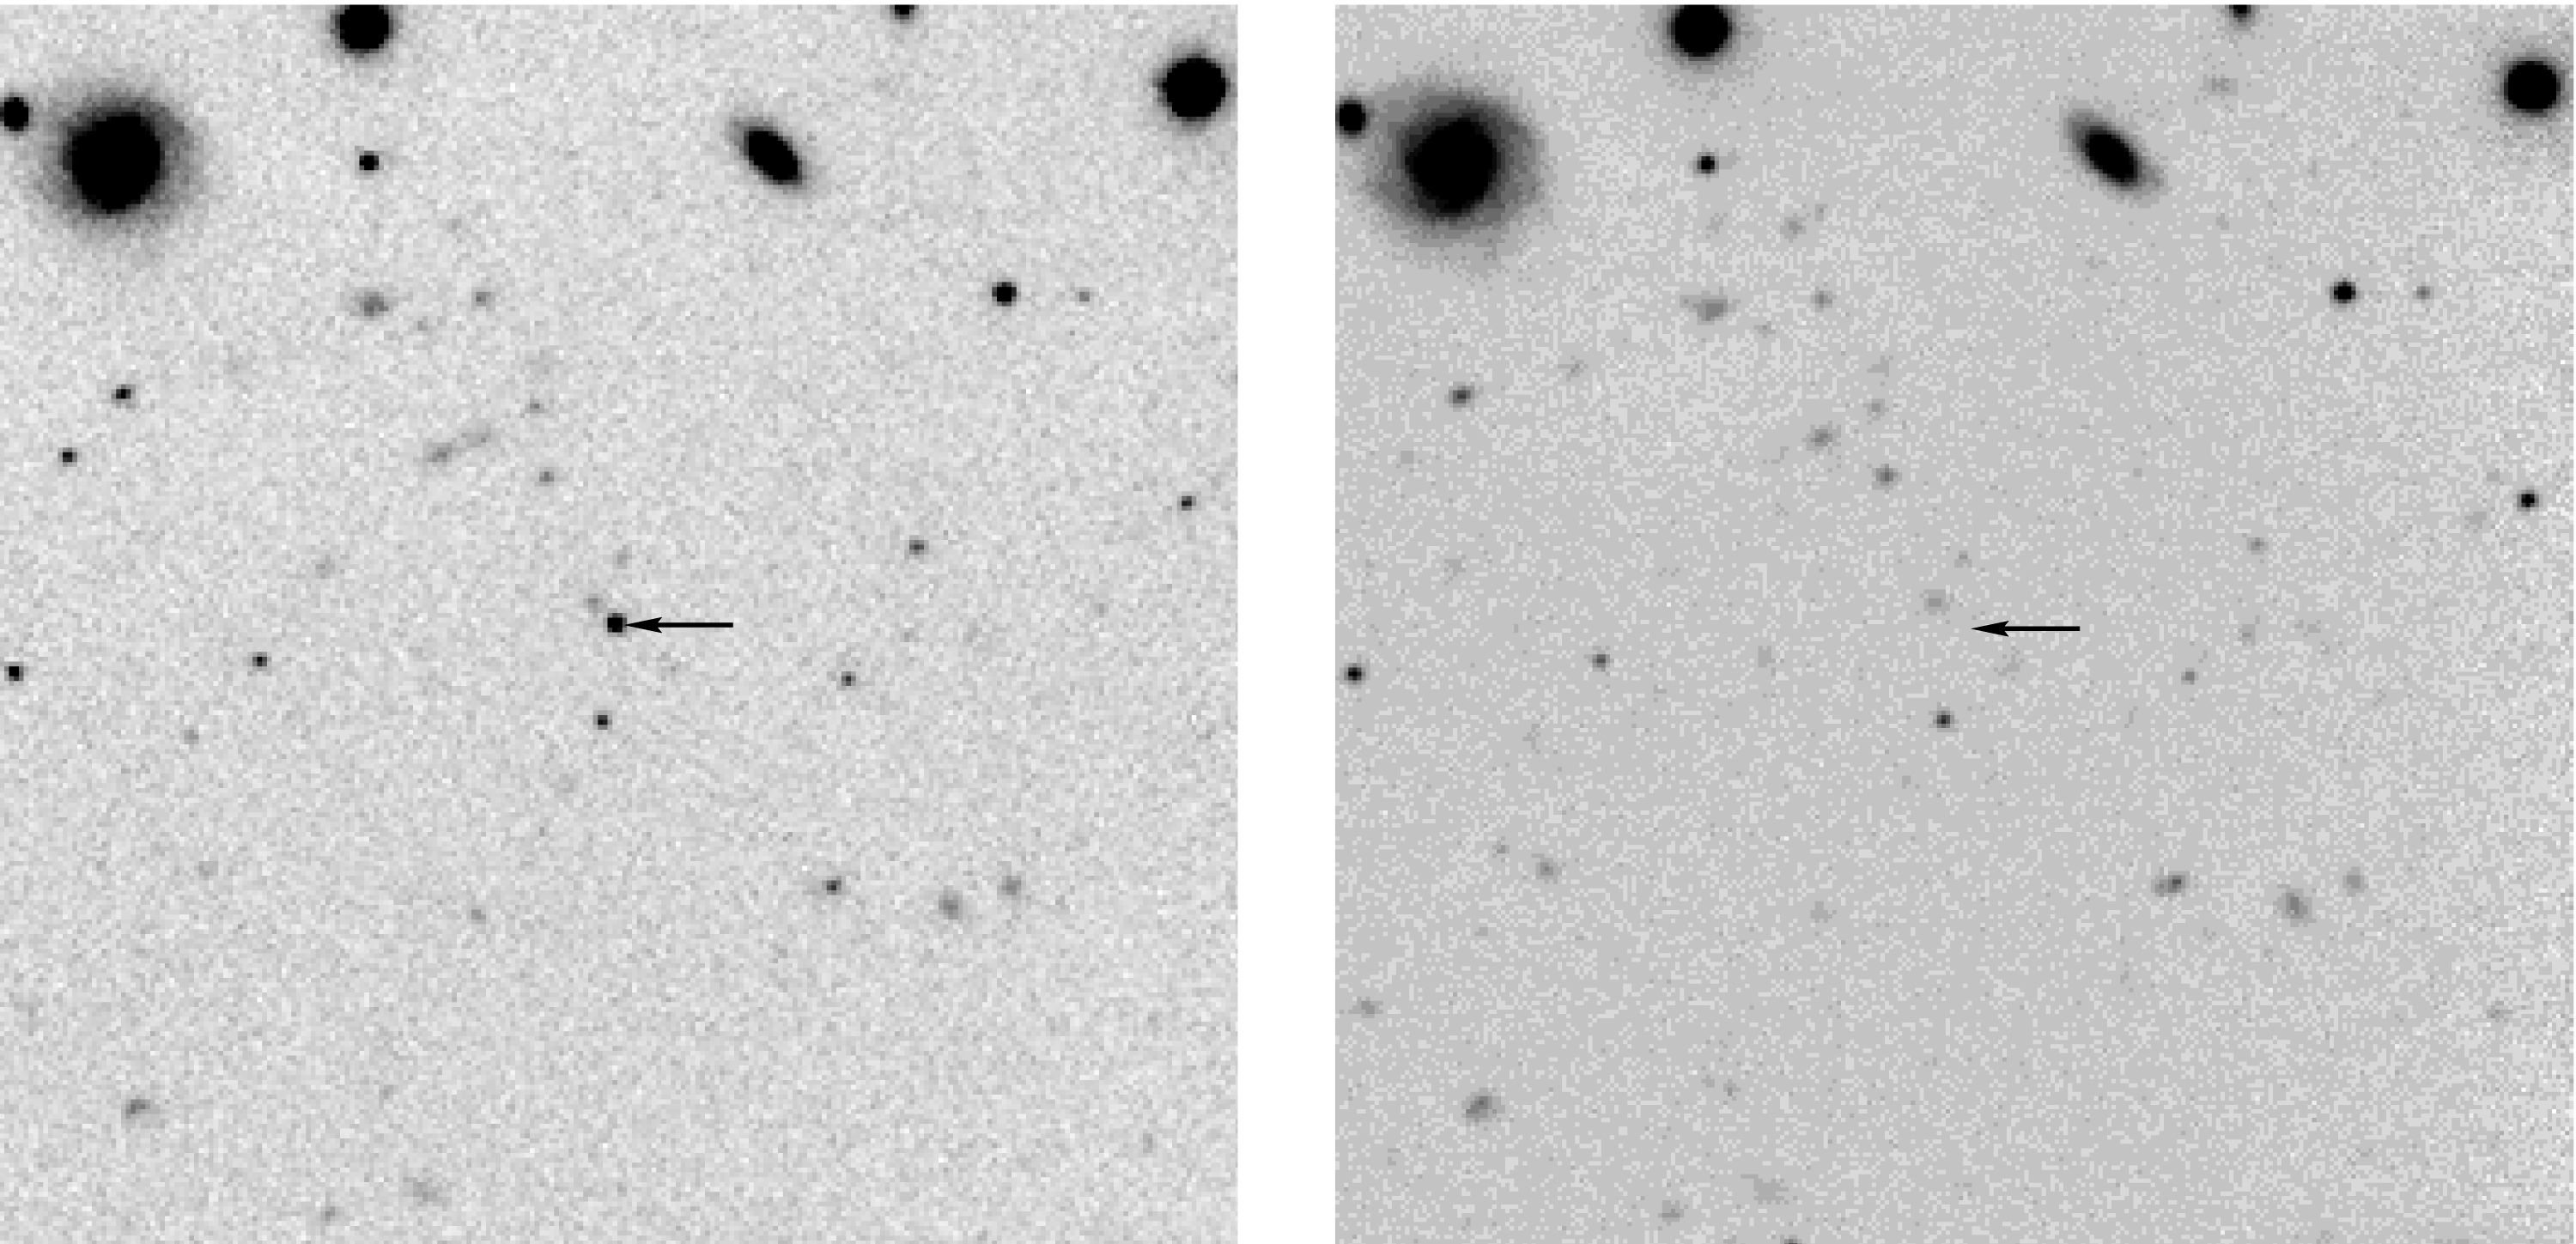

Methane brown dwarf

Part of the NTT Deep Field, with the new Methane Brown Dwarf NTTDF J1205-0744 at the centre. The field measures 1.3 x 1.3 arcmin 2. The object is well visible in the SOFI infrared exposure (left) in the J-band at wavelength 1.25 µm, but not in the SUSI one at a shorter wavelength (right) in the i-band at 0.8 µm. North is up and East is left.

Credit: ESO